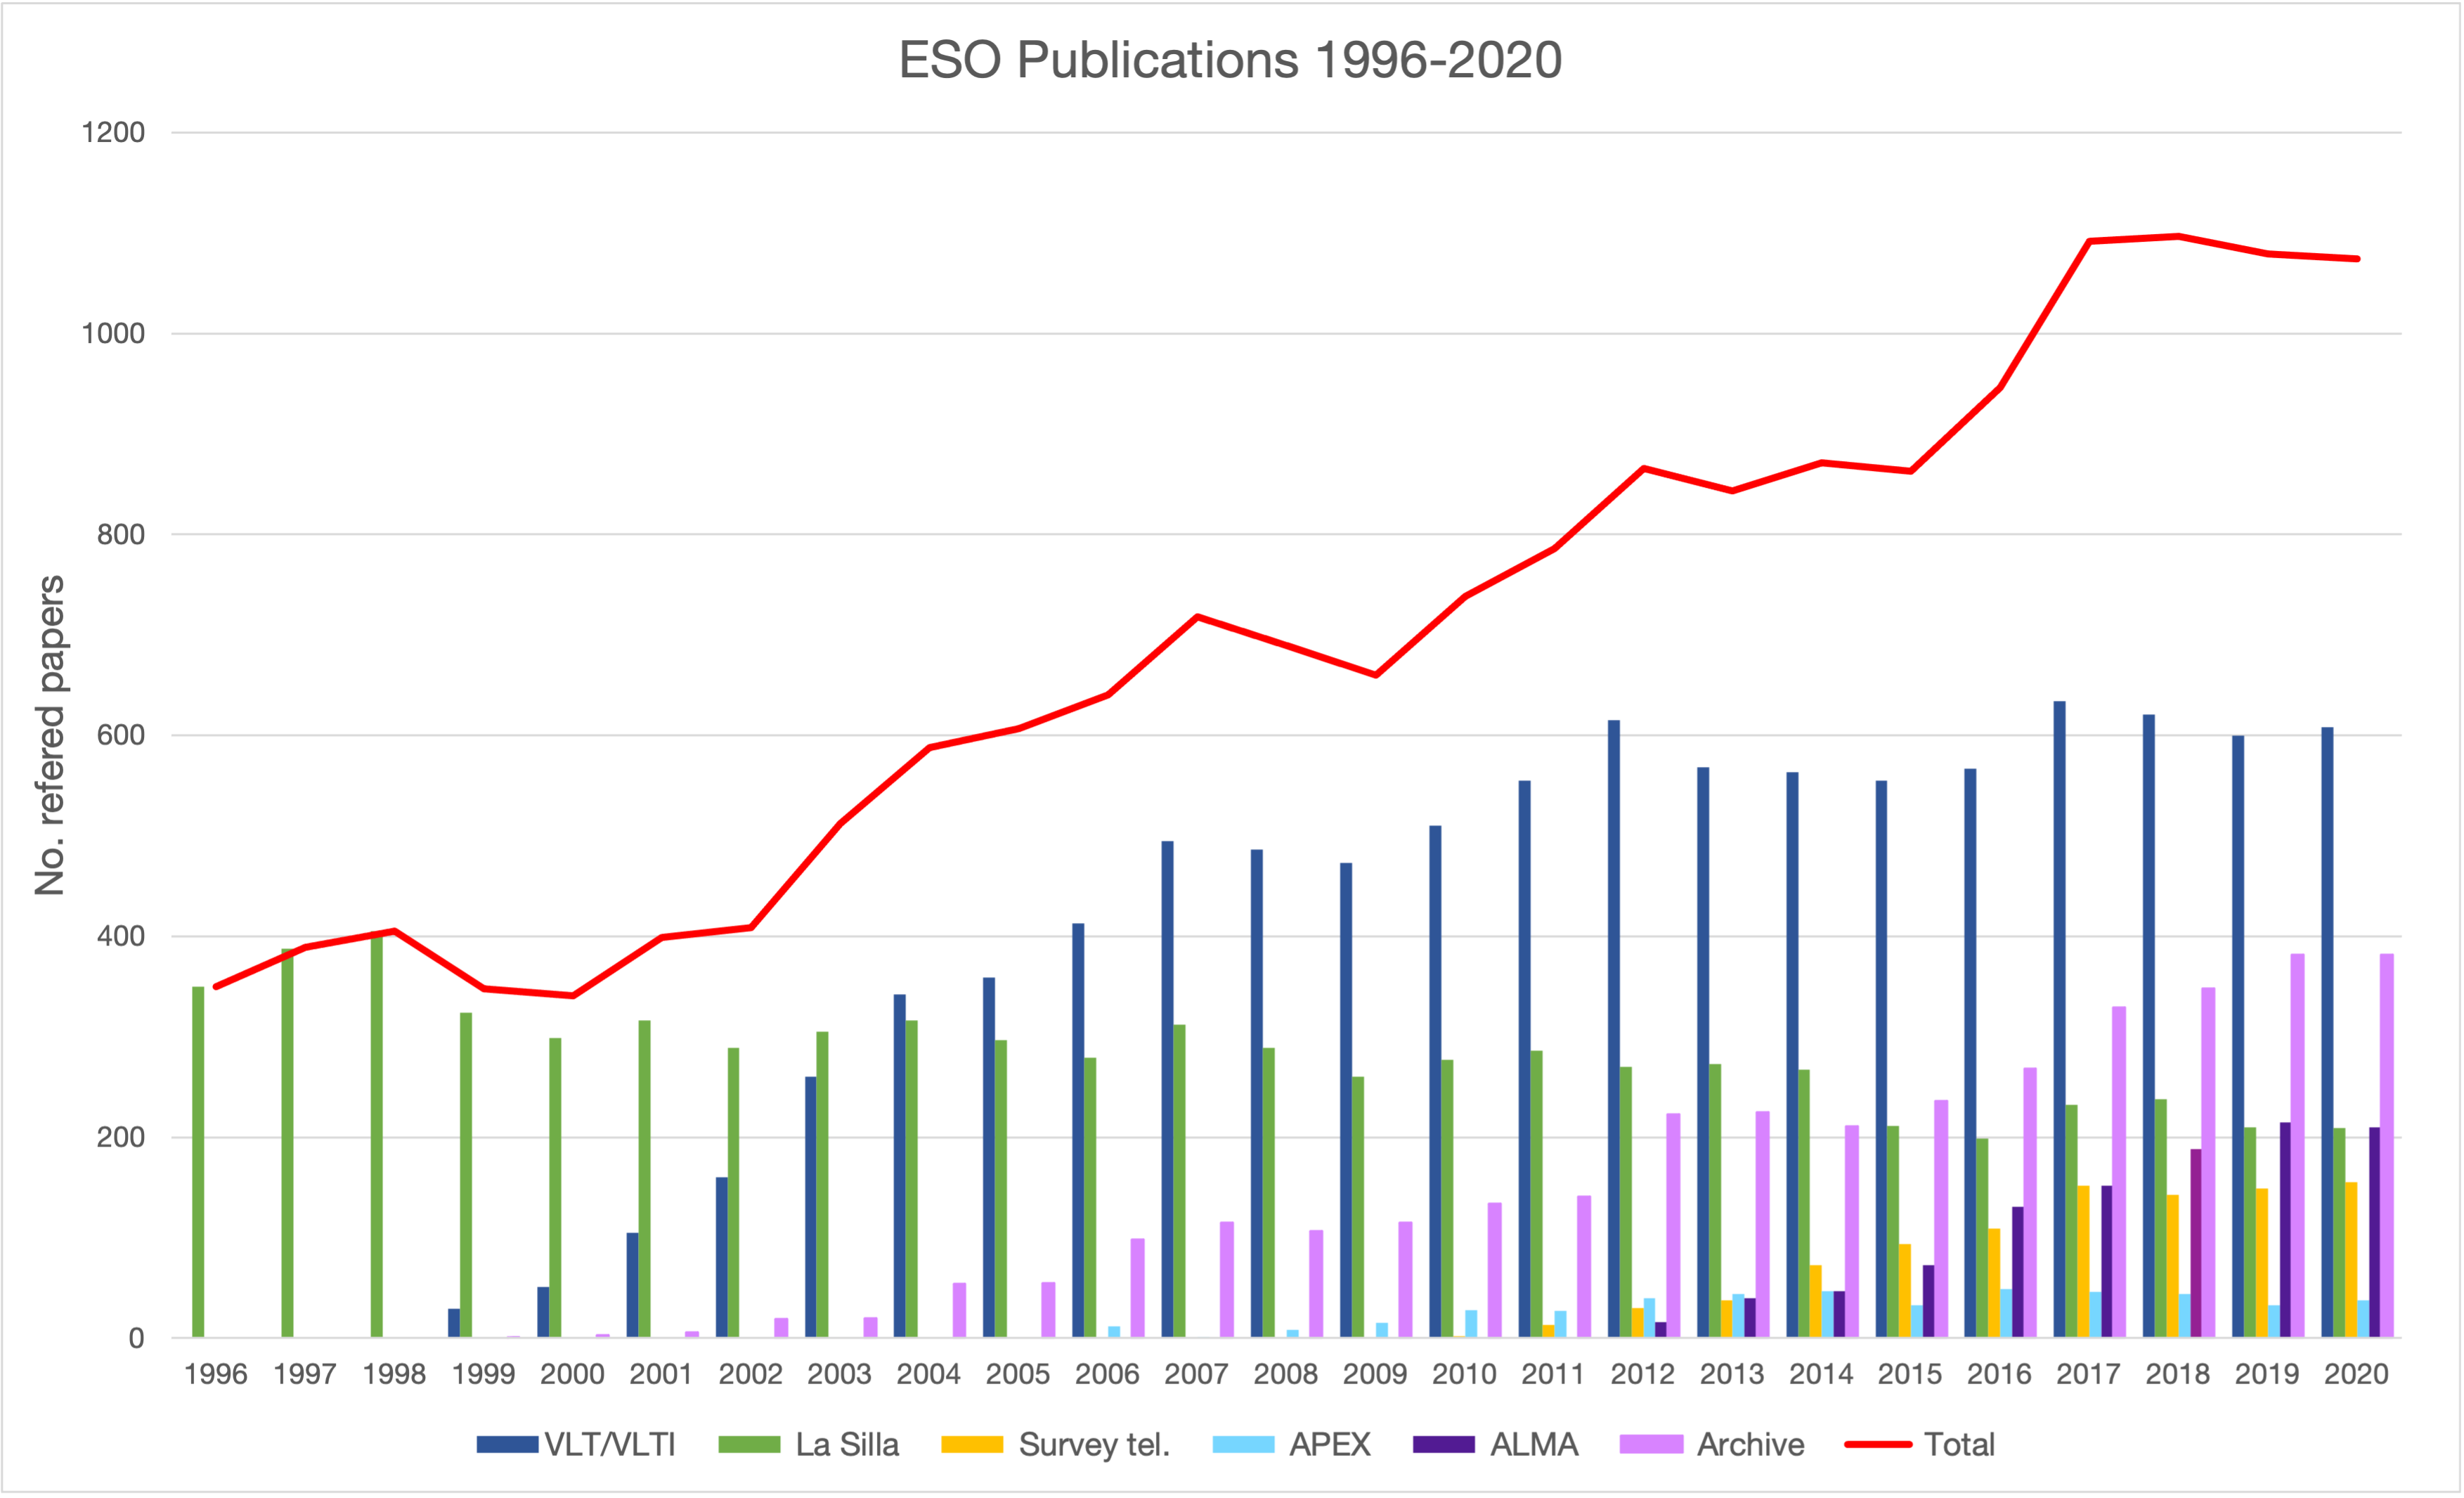

Number of papers published using different ESO telescopes (1996–2020)

The number of refereed papers published based on data from ESO observatories, observatories in which ESO is a partner (ALMA and APEX), and archival data from 1996 to 2020. These numbers are from the ESO Telescope Bibliography.

Credit: ESO